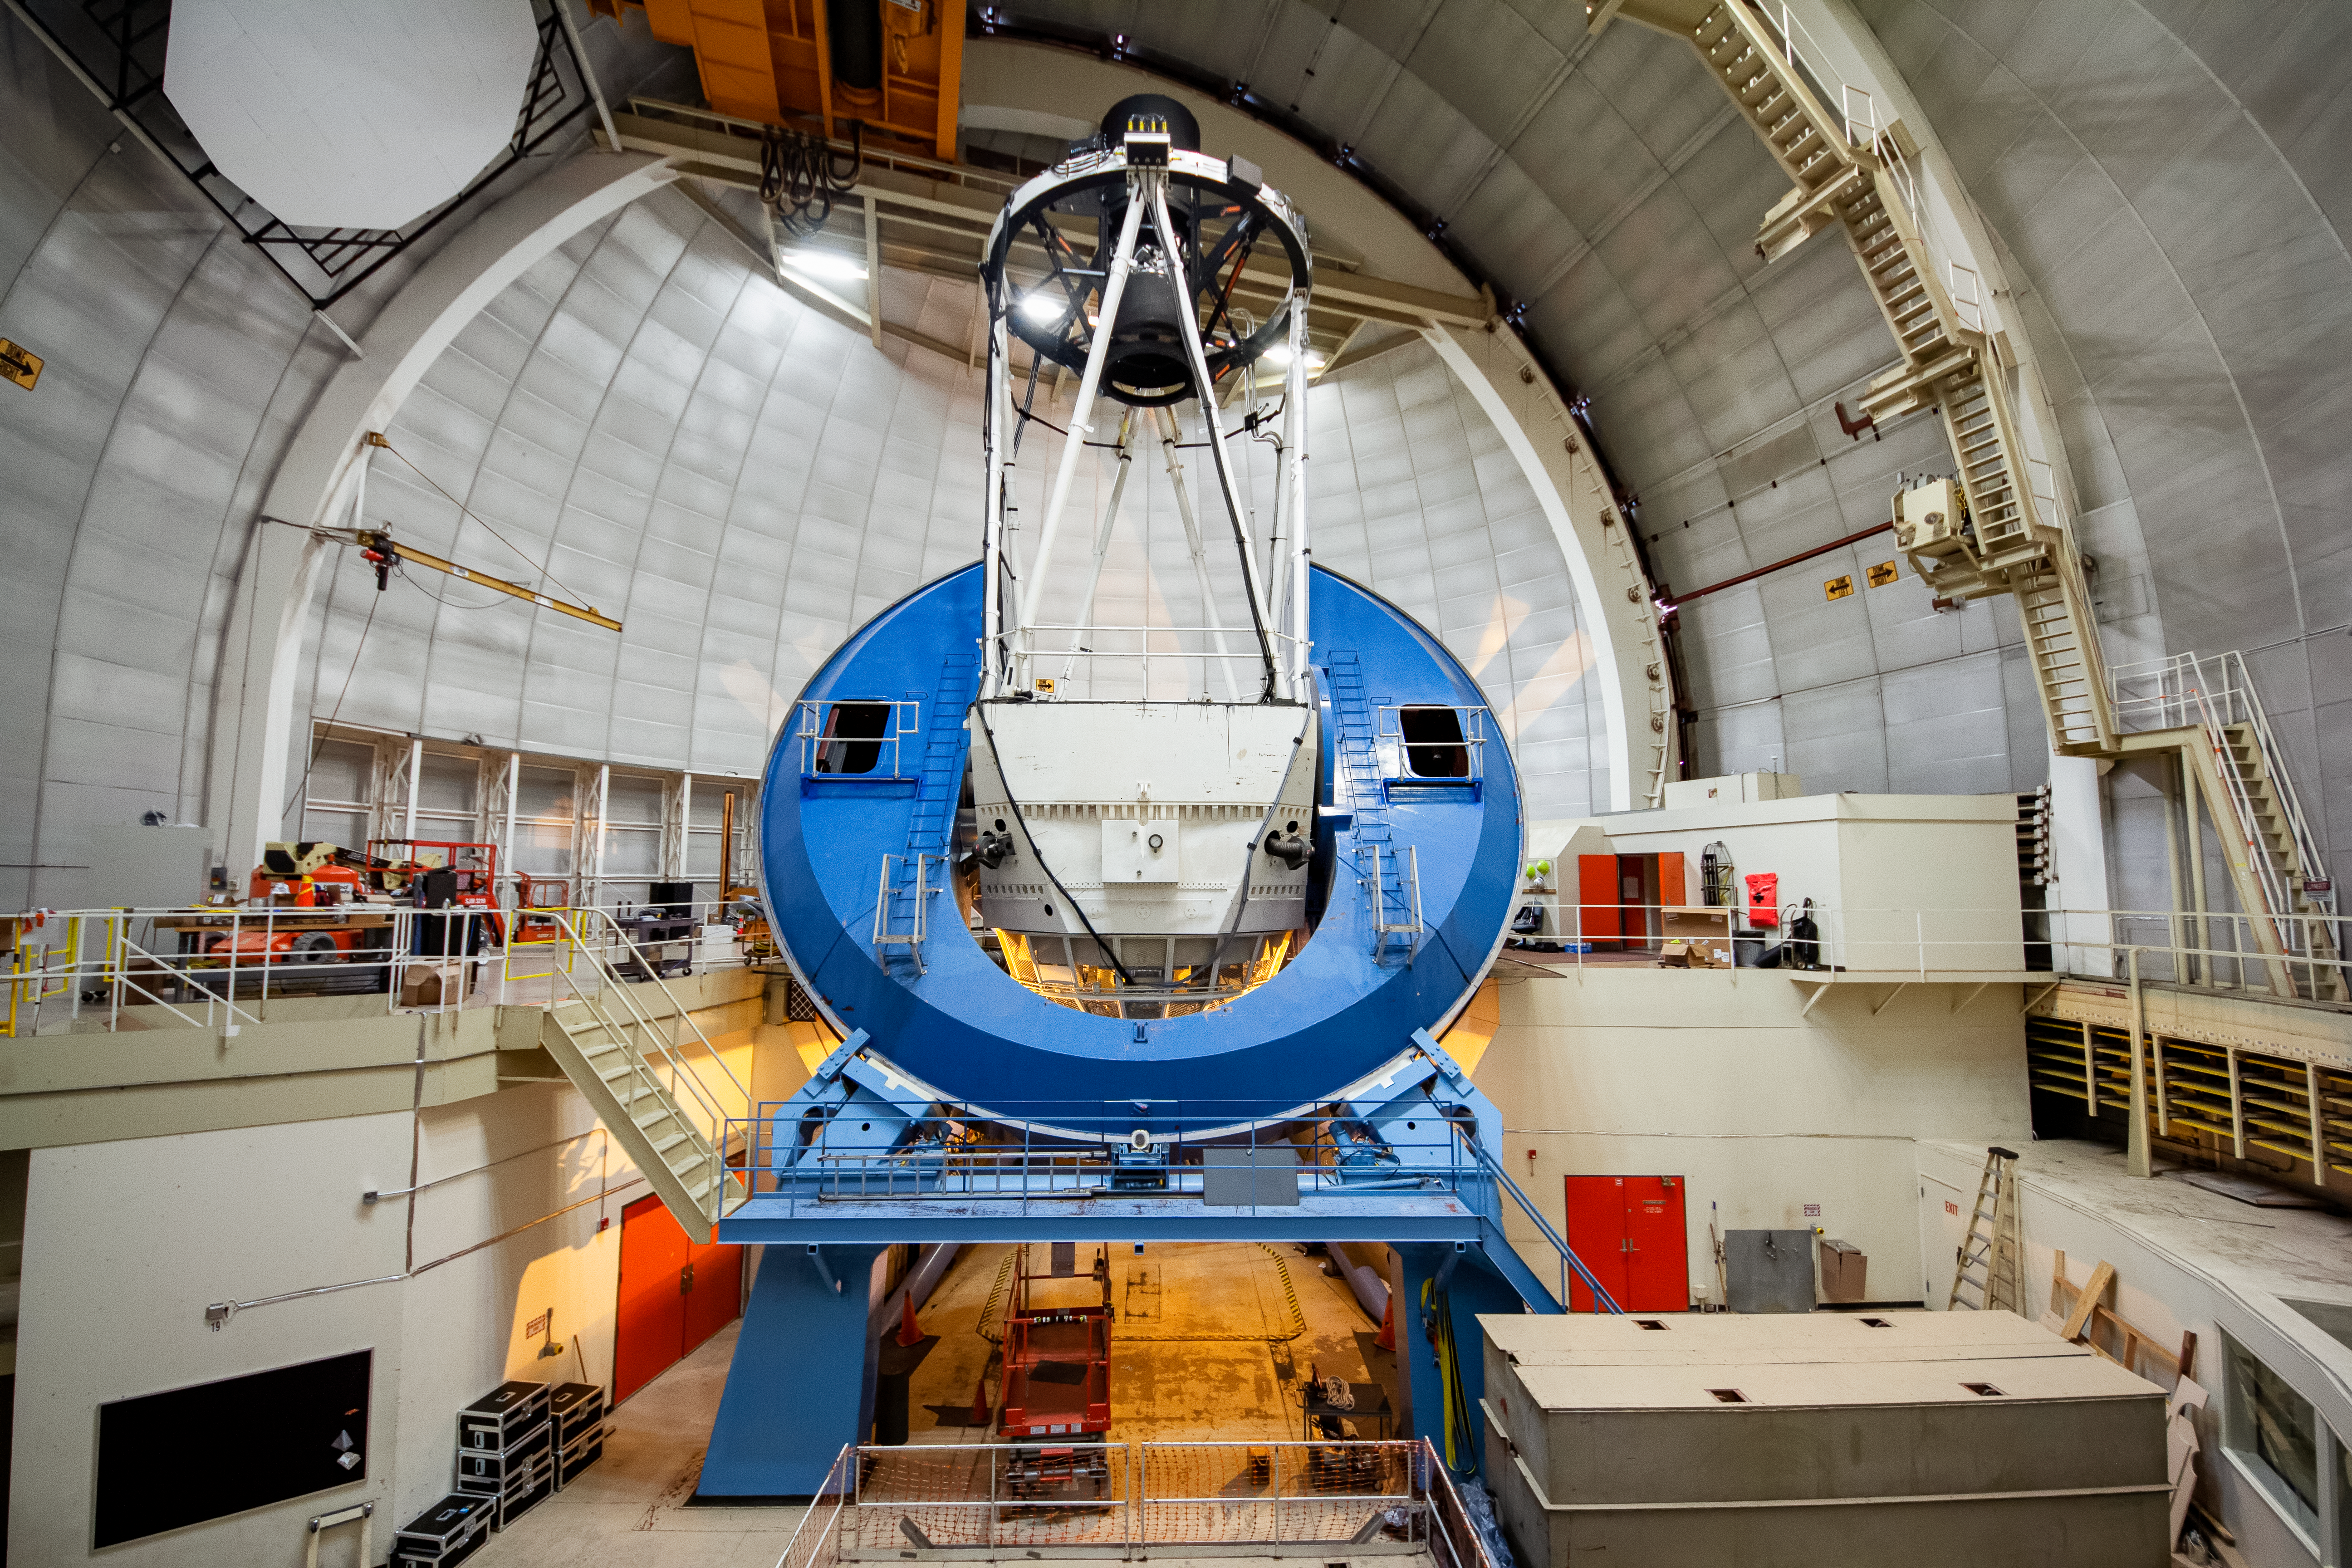

DESI Installed on the Mayall 4-meter Telescope

The Dark Energy Spectroscopic Instrument (DESI) is installed on the Nicholas U. Mayall 4-meter Telescope at Kitt Peak National Observatory near Tucson, Arizona.

The most powerful multi-object survey spectrograph in the world, DESI is an international science collaboration managed by the Lawrence Berkeley National Laboratory with primary funding for construction and operations from the US Department of Energy’s Office of Science.

Credit: KPNO/NOIRLab/NSF/AURA/P. Marenfeld